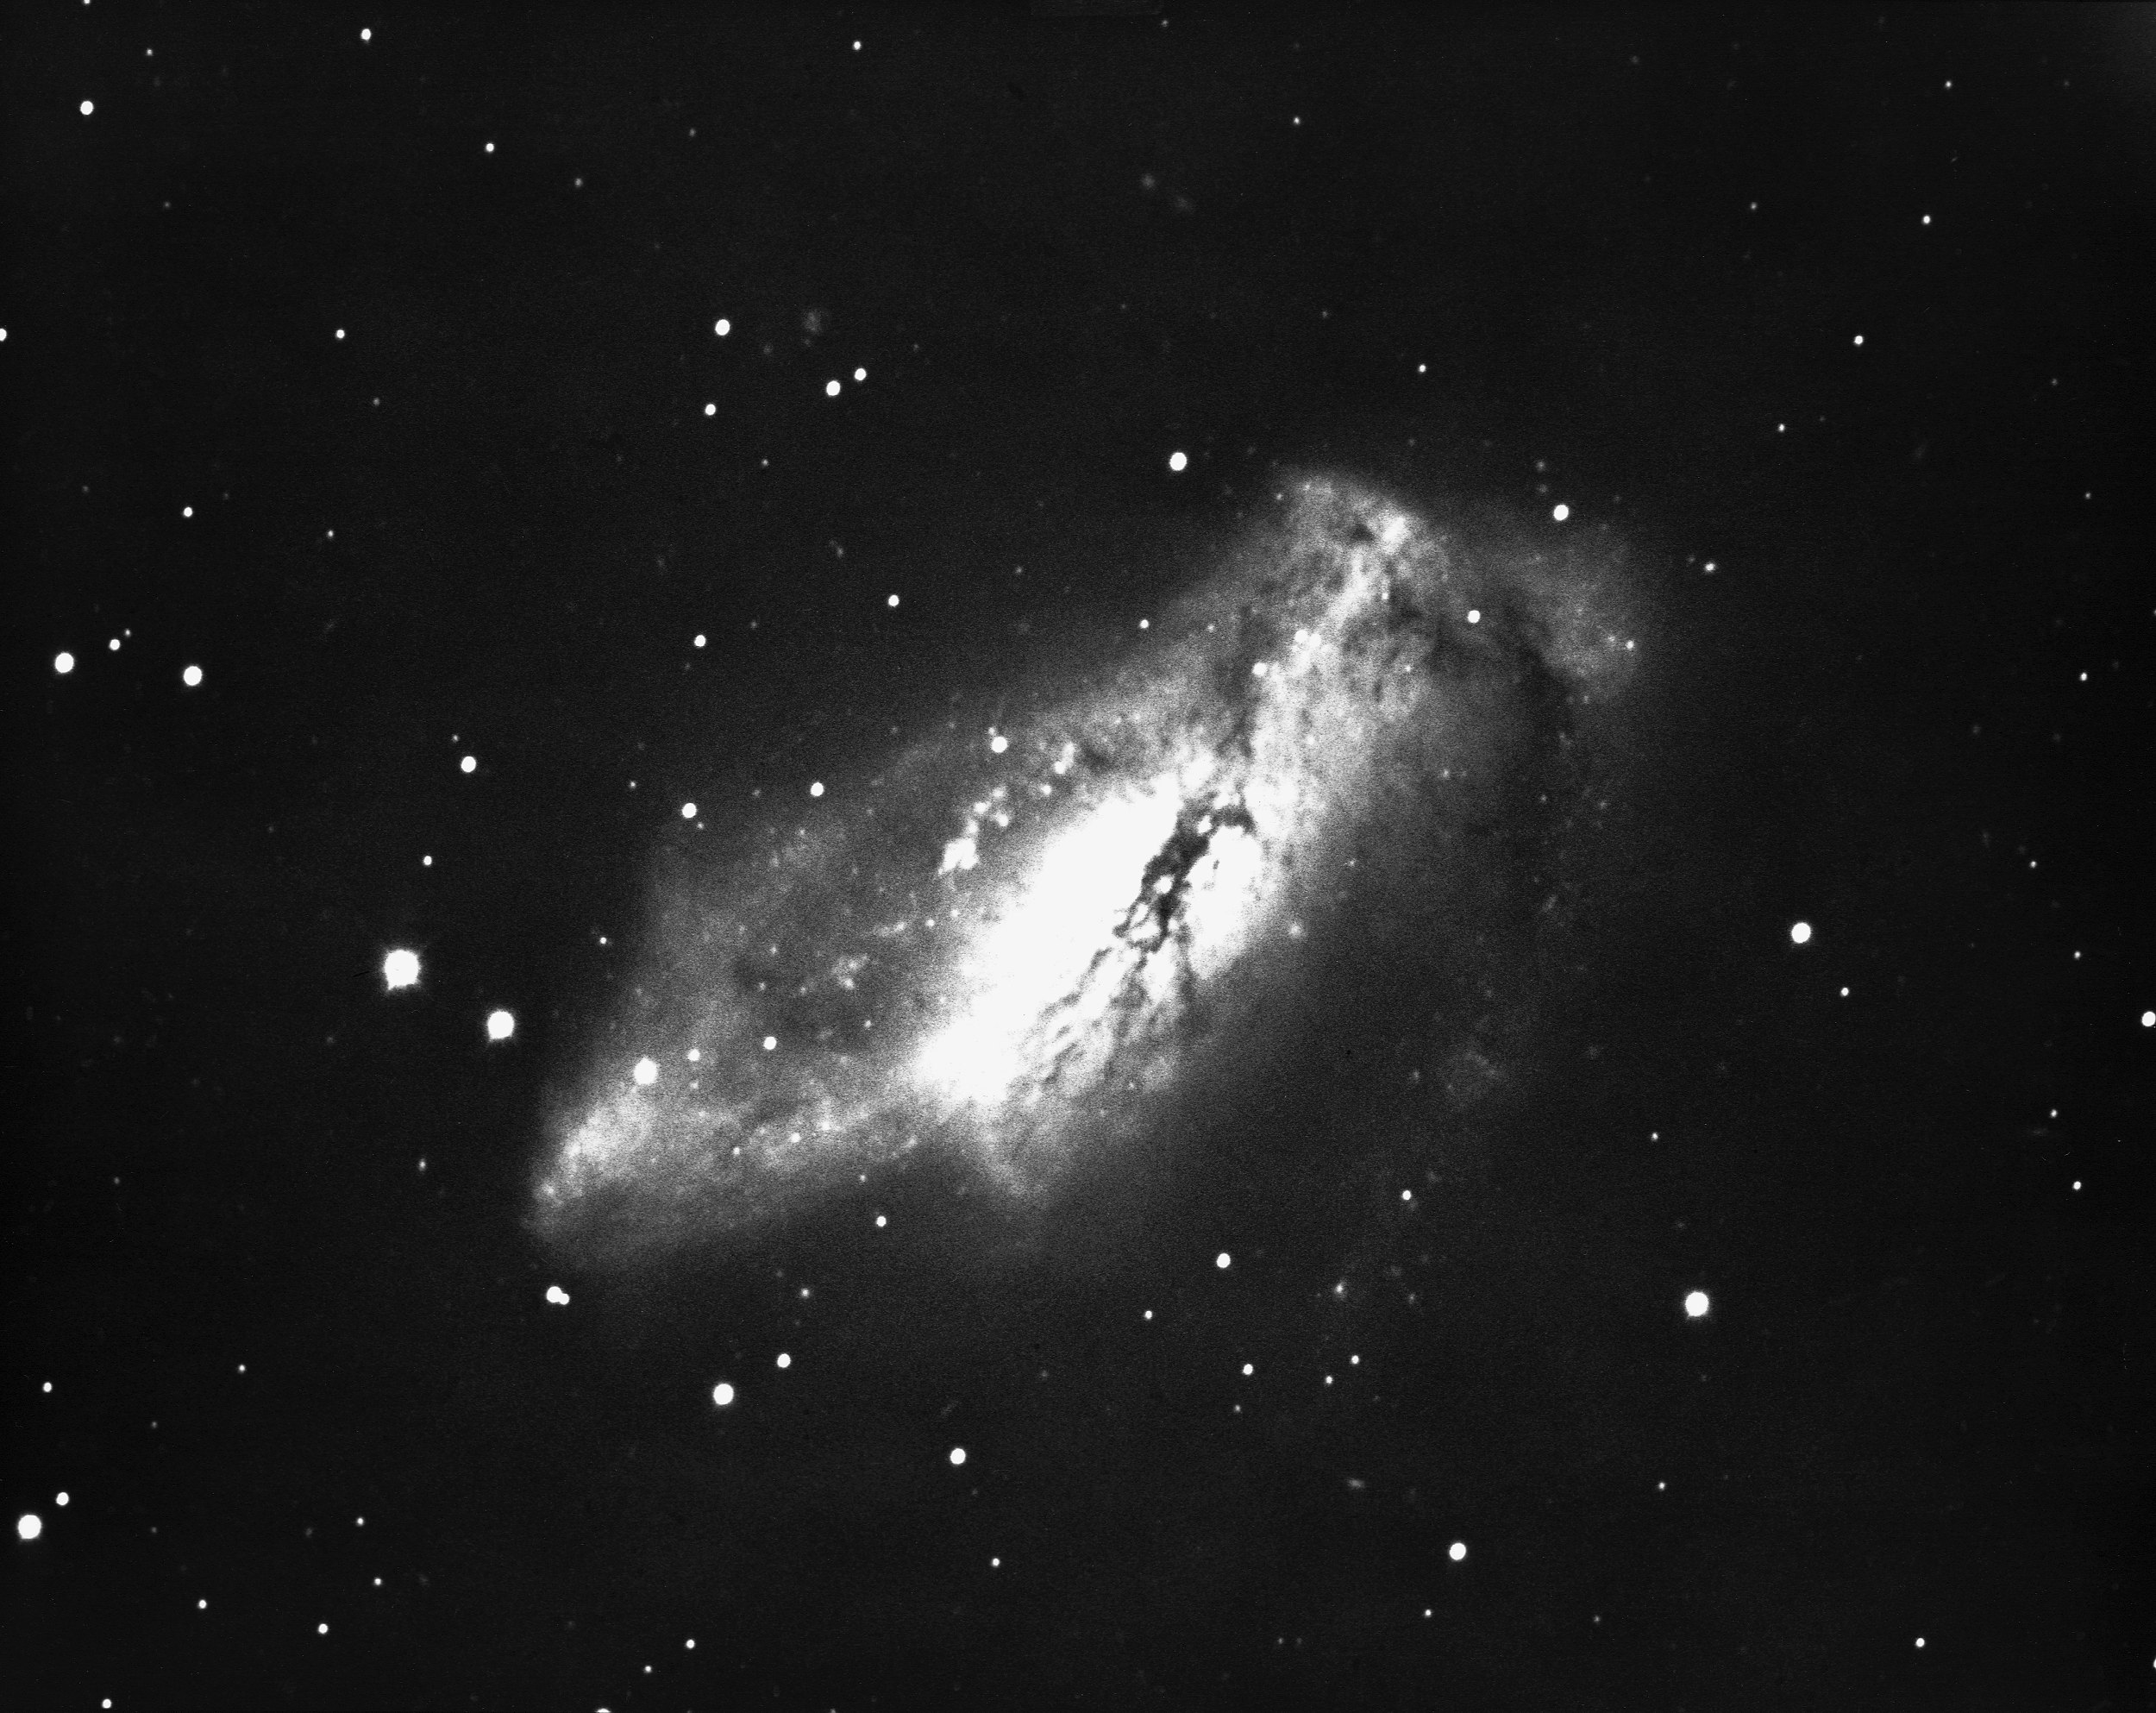

NGC 2146 in Camelopardalis

NGC2146 is a peculiar spiral galaxy, type Sab(pec), in the constellation Camelopardalis. This picture from the KPNO 2.1-meter telescope shows the galaxy's distorted spiral arms.

Credit: NOIRLab/NSF/AURA